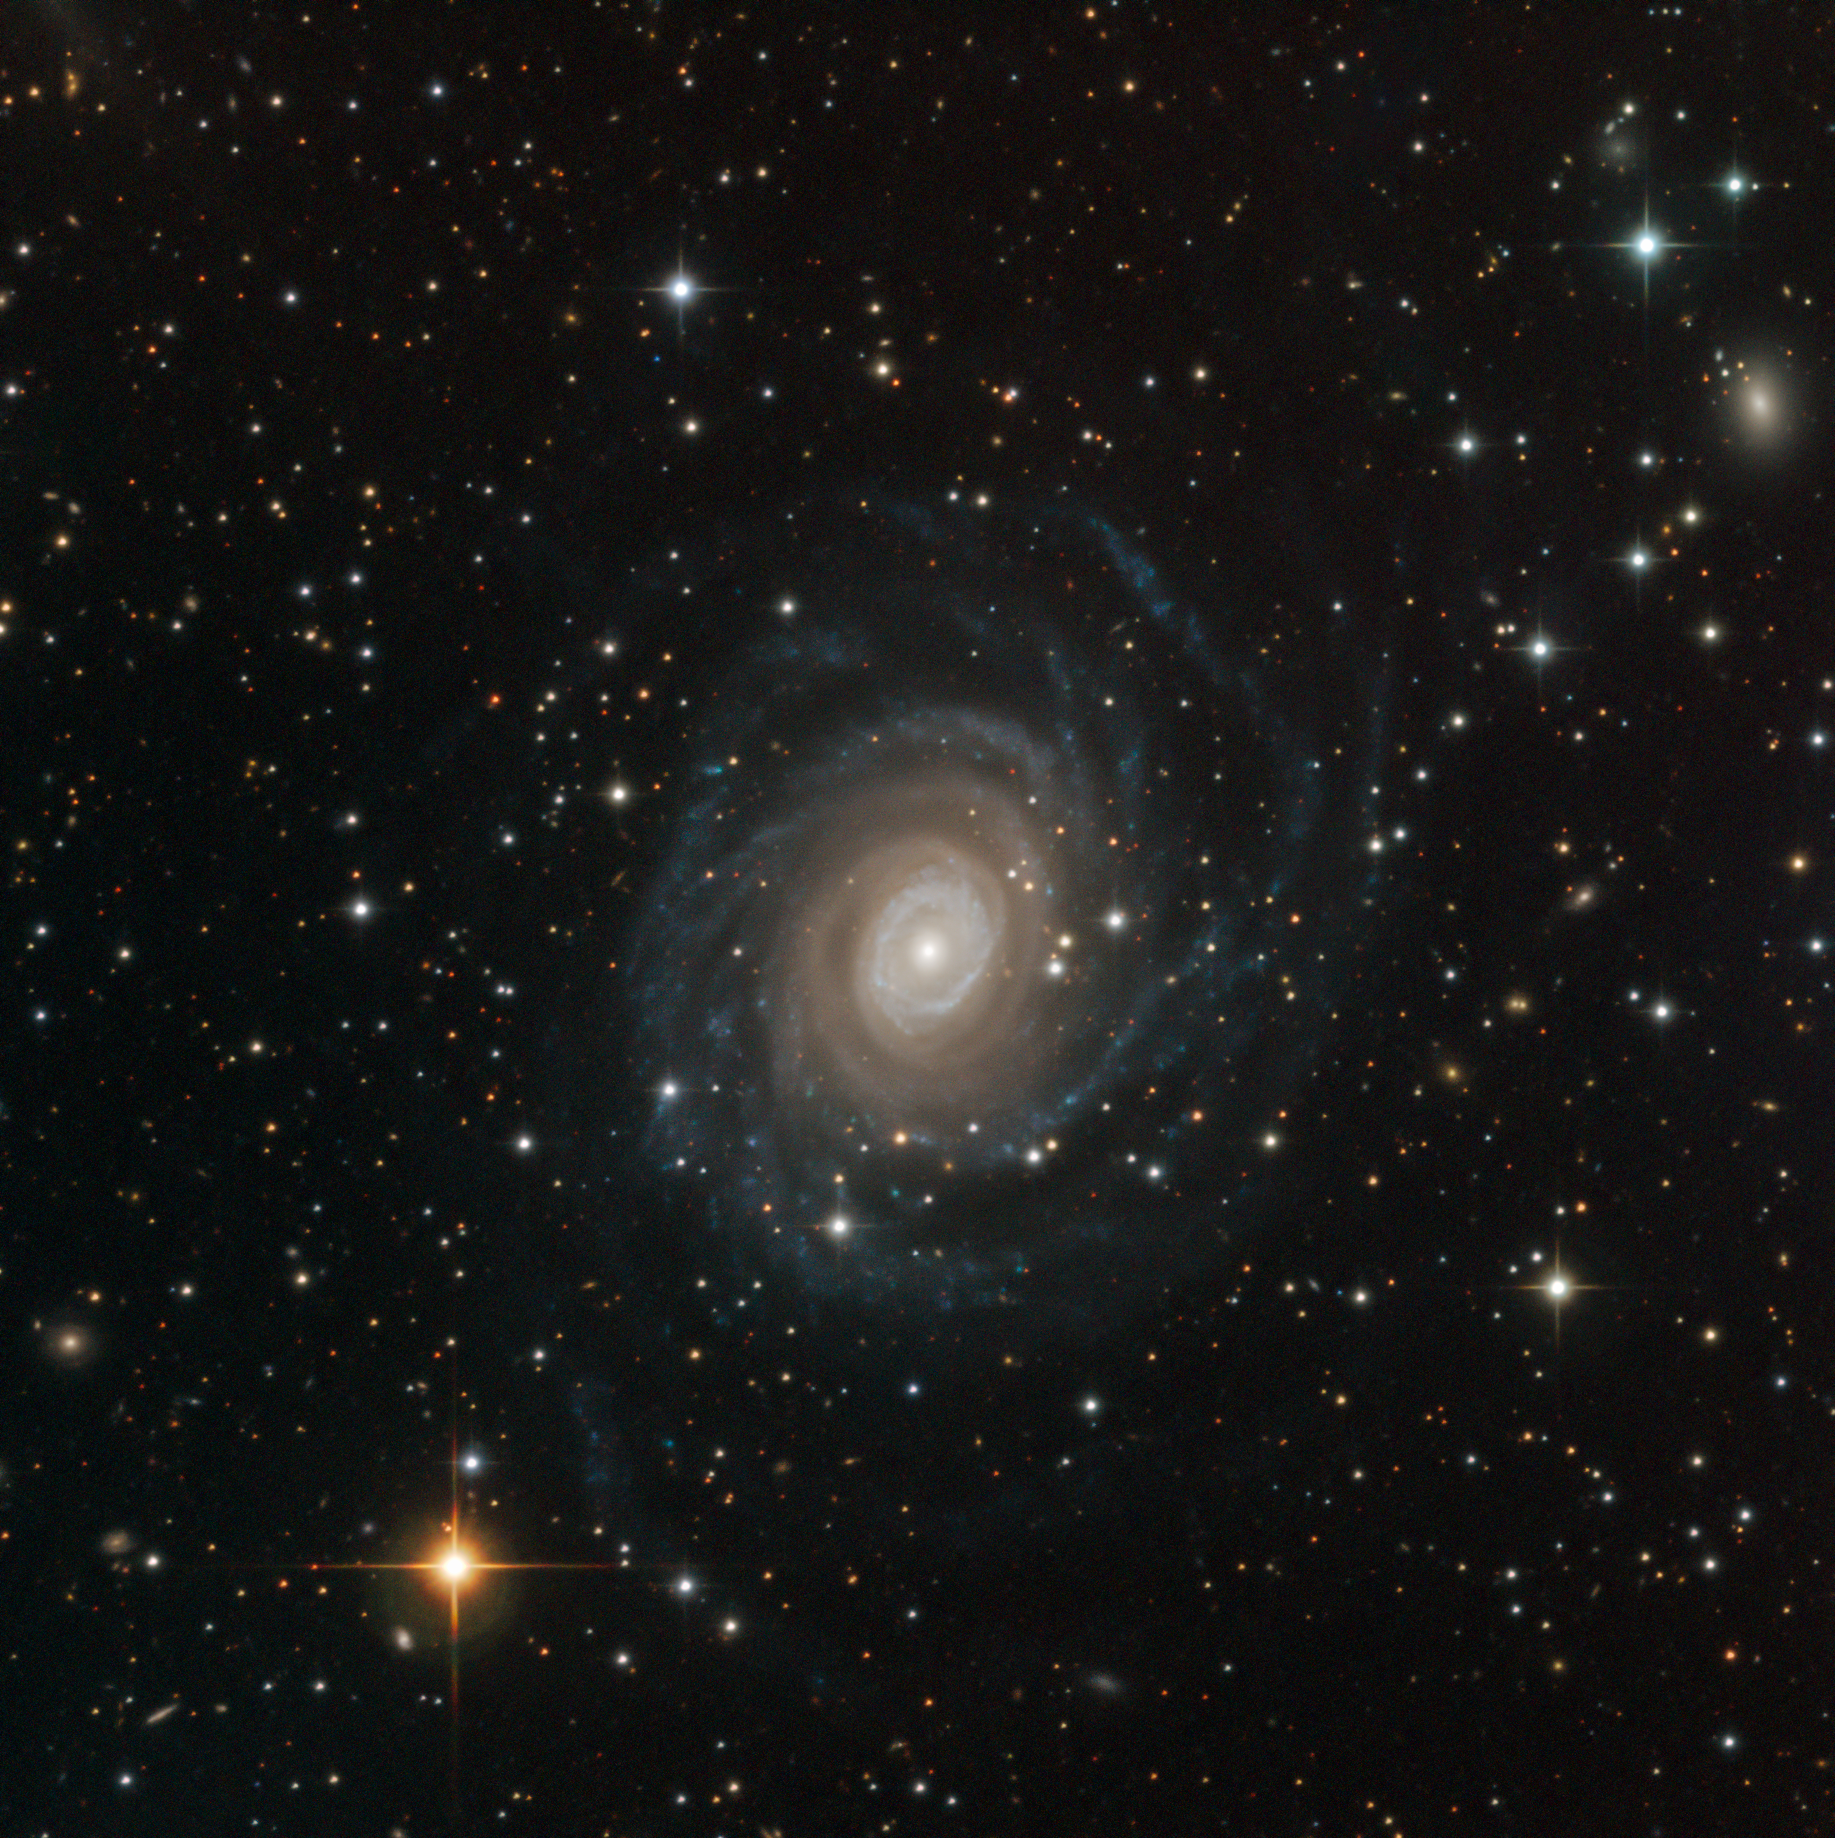

NGC 6902 Caught by SPECULOOS

This Picture of the Week is a special treat: a first-light image from the newest resident of ESO’s Paranal Observatory, the SPECULOOS Southern Observatory. This planet-hunting machine aims to observe nearby but dim stars to locate exoplanets for other telescopes — such as ESO’s forthcoming Extremely Large Telescope (ELT) — to study in detail. Comprising four one-metre telescopes, each named after one of Jupiter’s Galilean moons, SPECULOOS promises to open up new frontiers in exoplanet research.

This image, however, is obviously not of a faint star, but of a galaxy called NGC 6902. Before a telescope starts its primary mission it must successfully undertake an event called “first light”: the first time it is used for a scientific observation. Astronomers typically pick well-known objects for this initial test of a telescope’s capabilities, which is half demonstration and half celebration. In this case, the team settled on NGC 6902 as the first-light target for the Ganymede telescope.

The result was this stunning image of the spiral galaxy, which is found about 120 million light-years from Earth in the constellation of Sagittarius (The Archer). The galaxy’s spiral arms swirl outwards from a bright centre until they dissolve into streams of blue haze at the galaxy’s edge. If this is what Ganymede can produce as its first observation of something it wasn’t even designed to image, we have a lot to look forward to. Watch this space!

Credit: ESO/SPECULOOS Team/E. Jehin